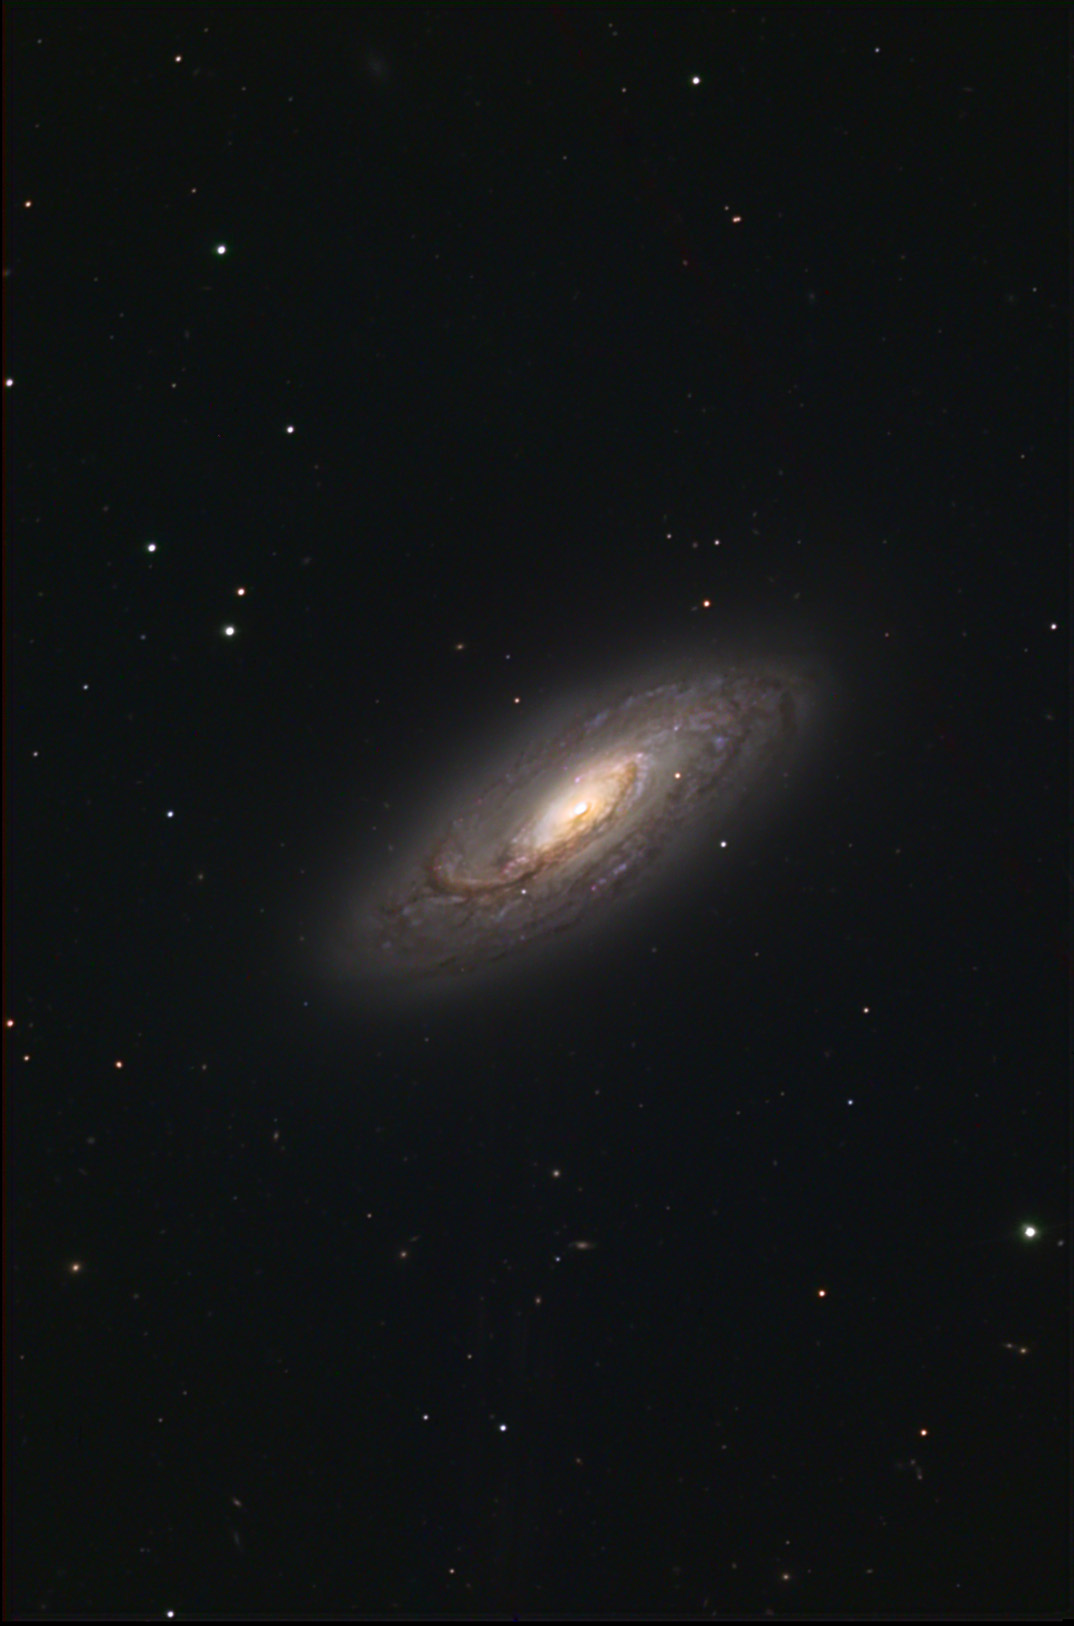

NGC 5005

This spiral galaxy is located about 65 million lightyears away in the constellation Canes Venatici.

This image was taken as part of Advanced Observing Program (AOP) program at Kitt Peak Visitor Center during 2014.

Credit: KPNO/NOIRLab/NSF/AURA/Ray and Emily Magnani/Adam Block